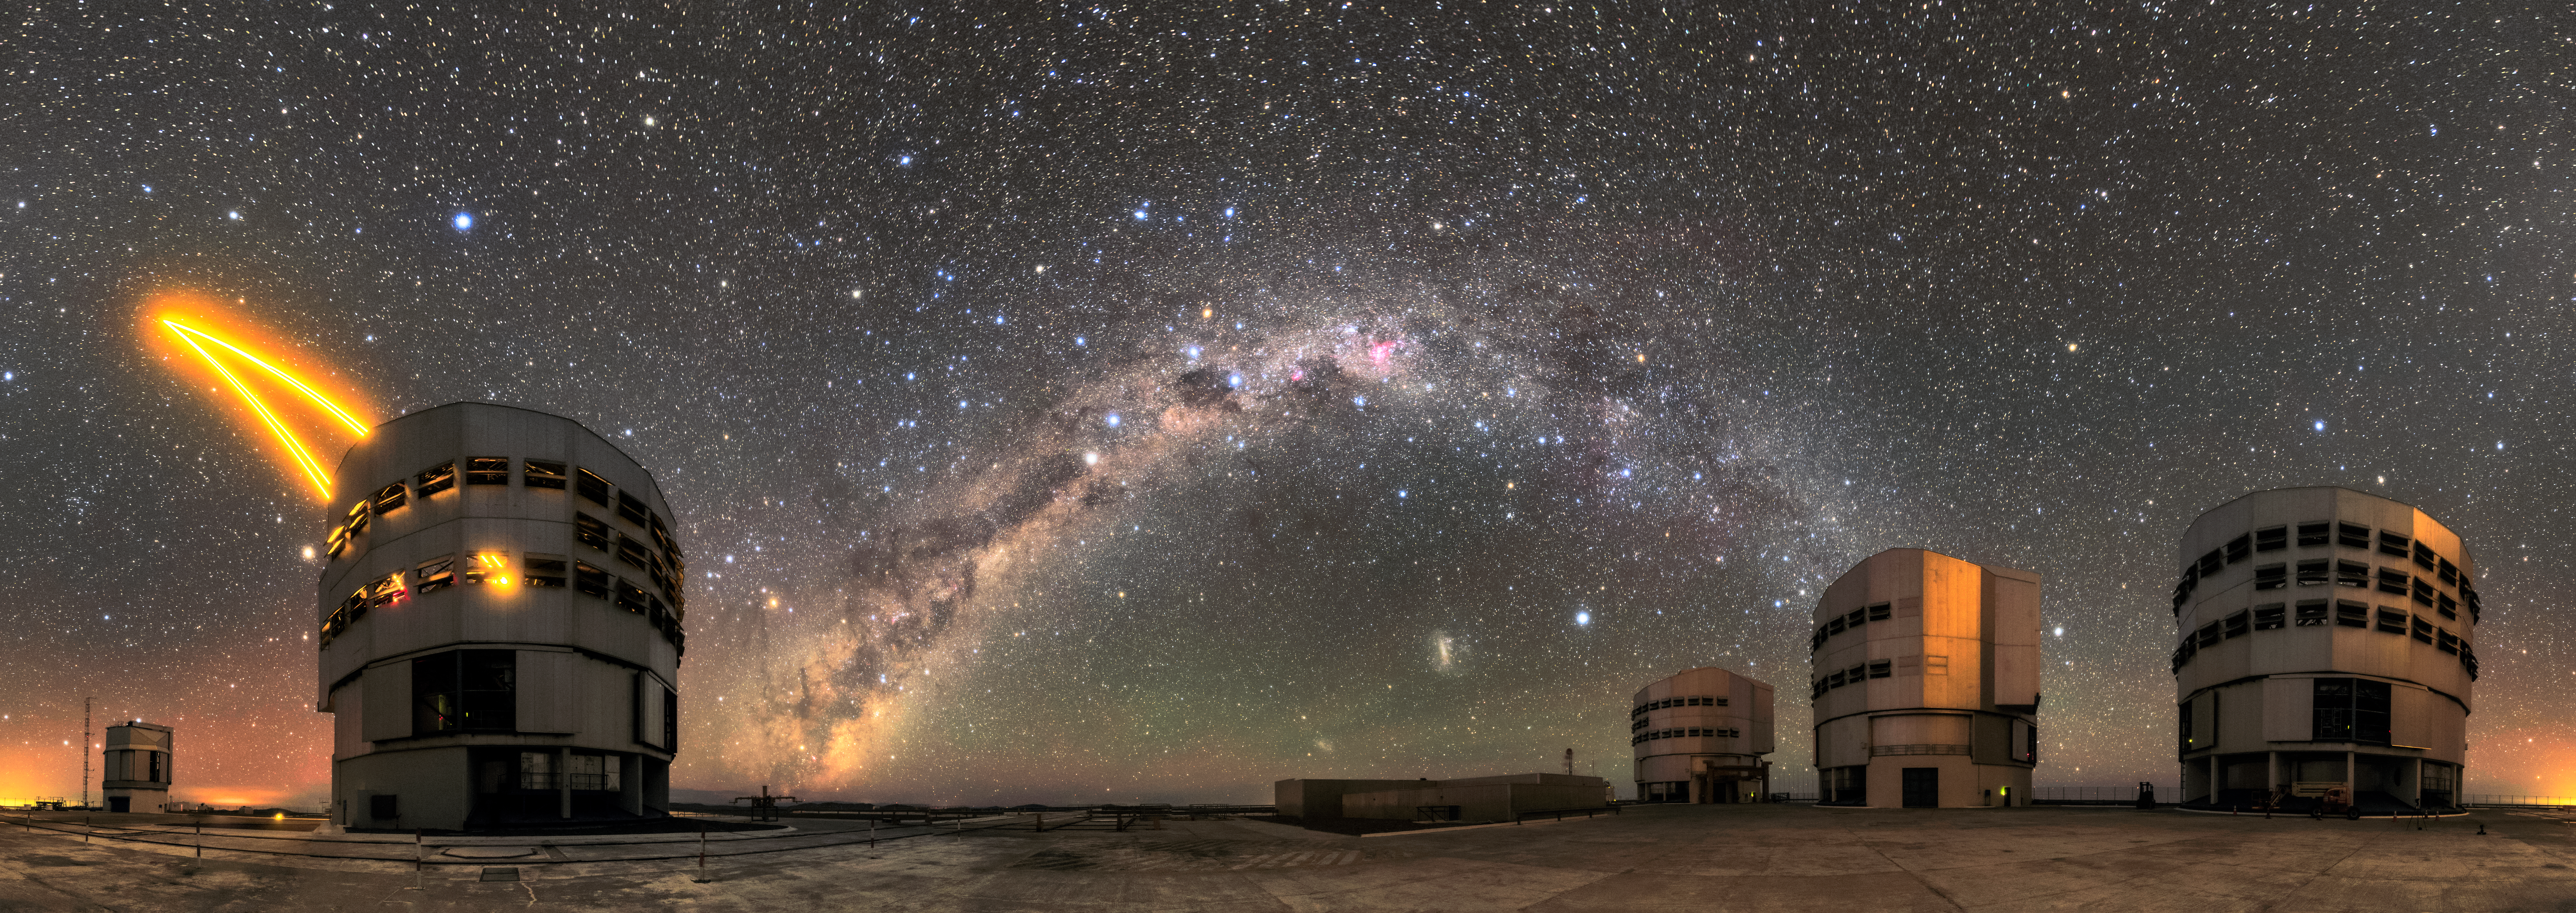

Star-tificial

Unit Telescope (UT) 4, Yepun, of ESO's Very Large Telescope (VLT) sends a laser up to the sky in this panorama of Paranal, the VLT's home. The laser creates an articficial guide star in the sky as part of the Adaptive Optics system installed on the telescope, state-of-the-art technology that corrects the blurring effects of Earth's atmosphere to create sharper images of astronomical objects. The skies at the Paranal observatory are exceptionally clear, and our own galaxy, the Milky Way, can be seen arching over in this picture.

Credit: Sangku Kim/ESO